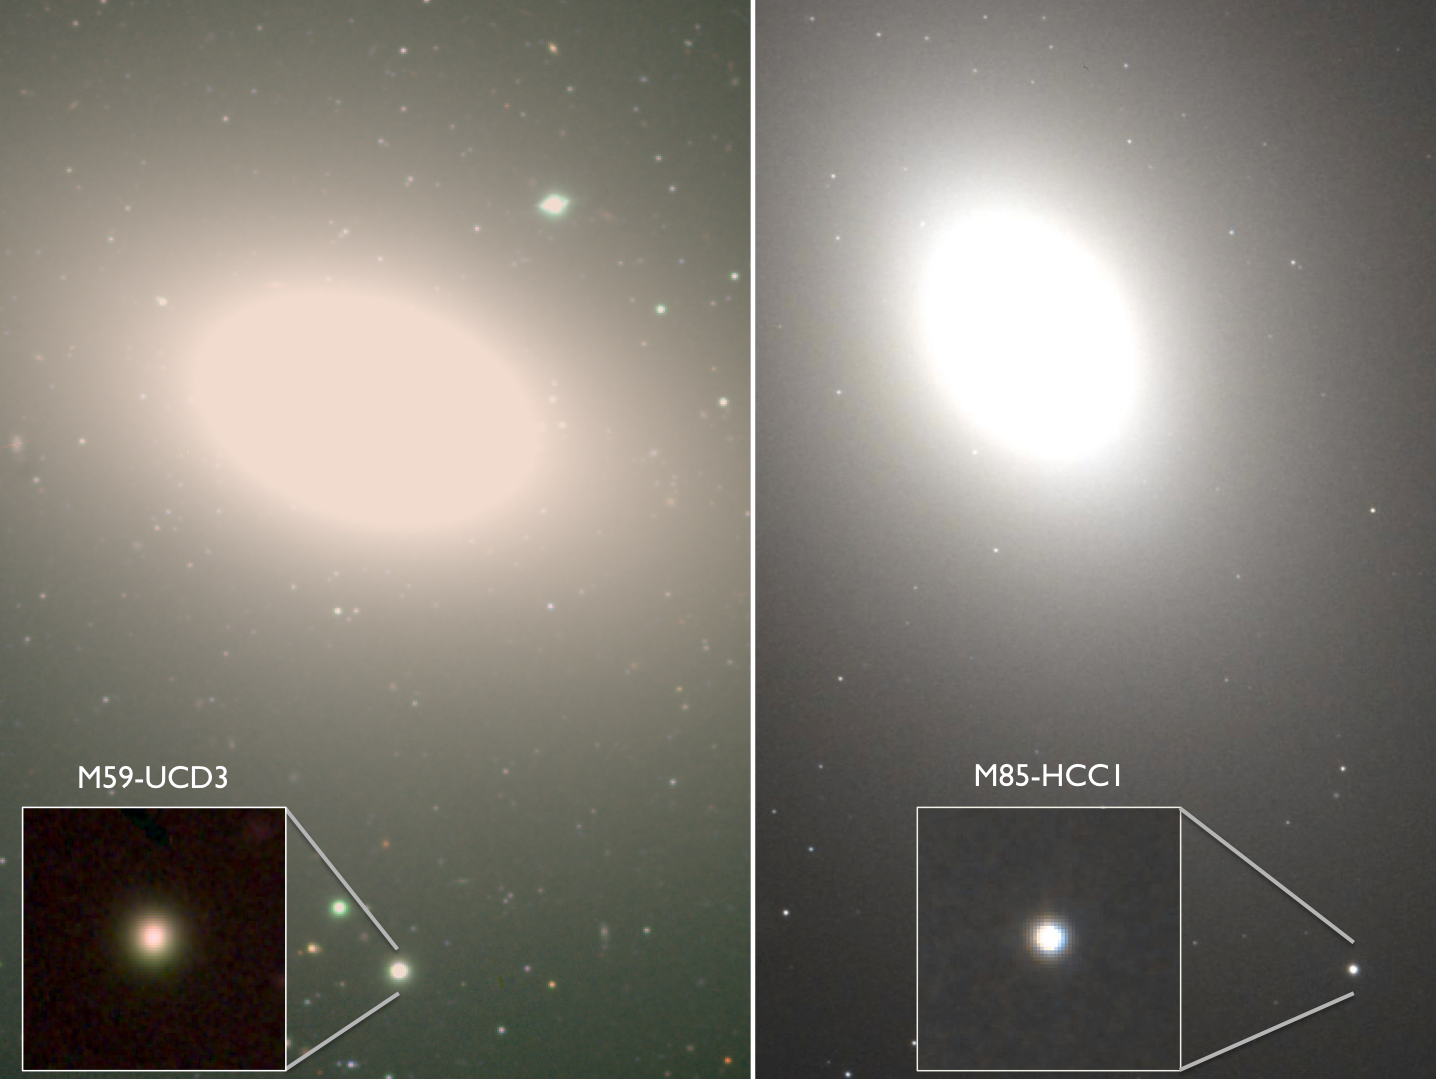

Hiding in Plain Sight: Undergraduates Discover the Densest Galaxies Known

Two ultra-dense galaxies (insets) have been discovered orbiting larger host galaxies. The compact systems are thought to be the remnants of once normal galaxies that were swallowed by the host, a process that removed the fluffy outer parts of the systems, leaving the dense centers behind.

Credit: A. Romanowsky (SJSU), Subaru, Hubble Legacy Archive